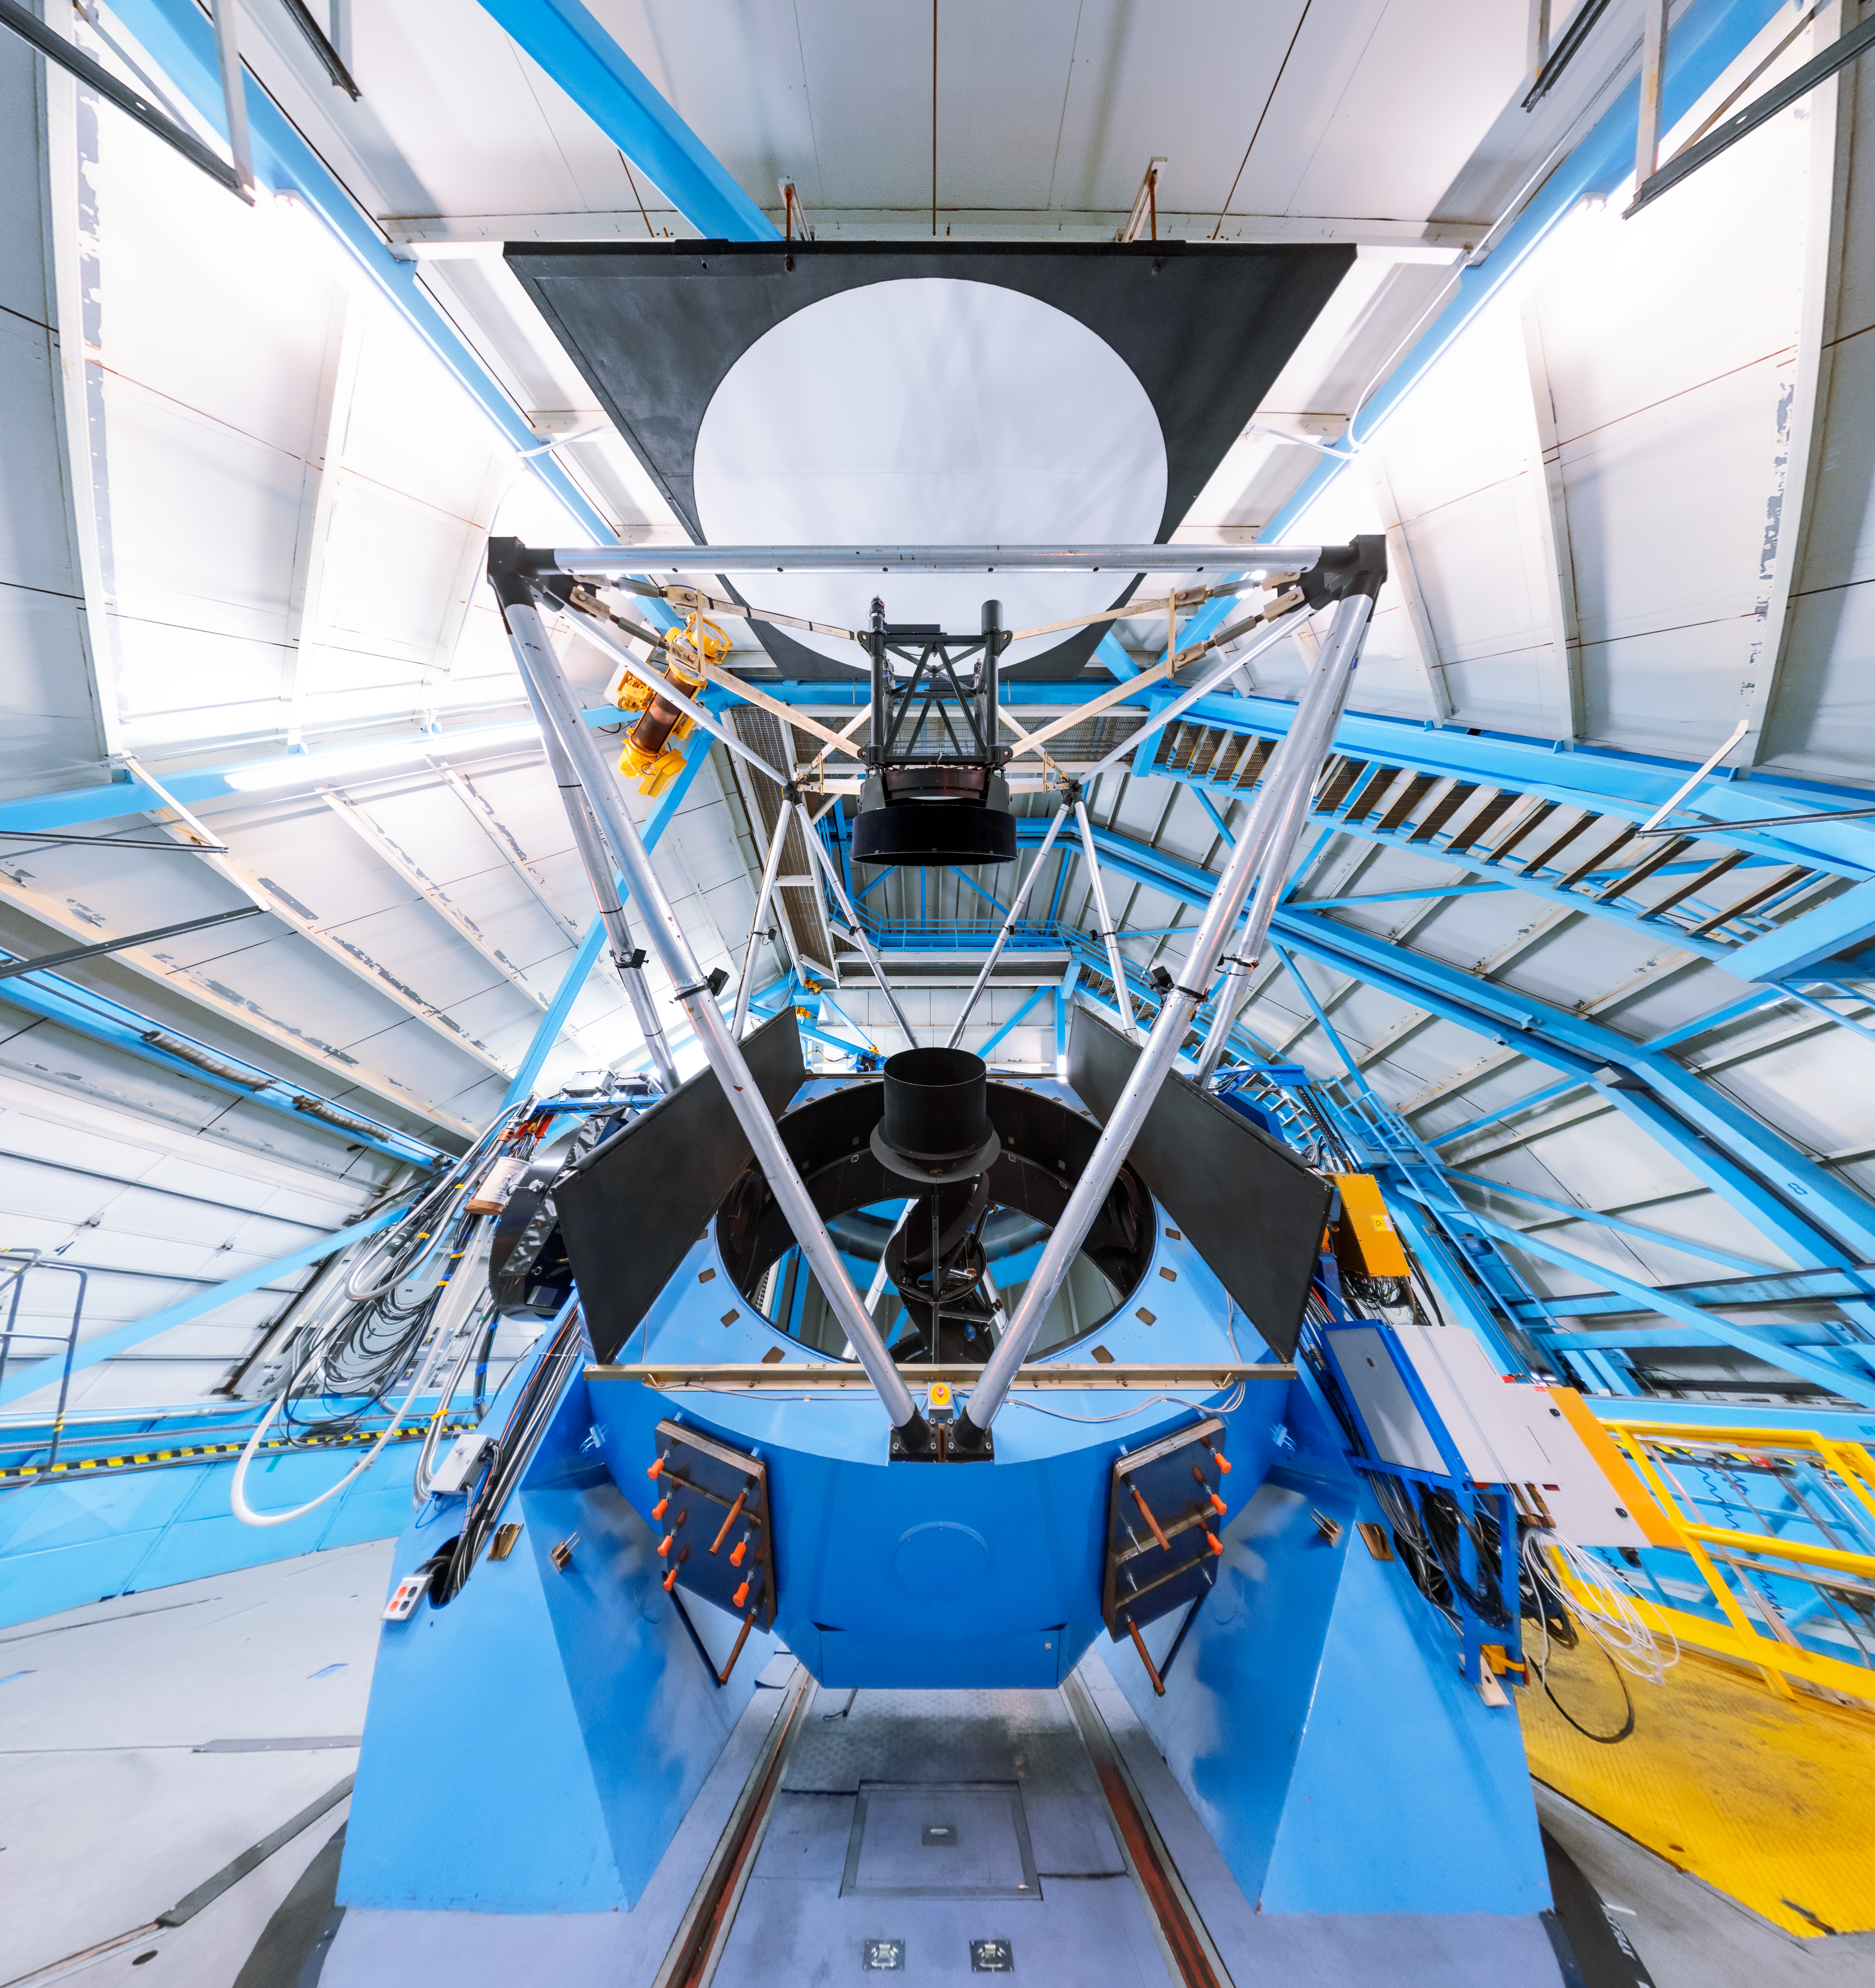

WIYN 3.5-meter Telescope Interior Panorama

A panoramic shot inside the WIYN 3.5-meter Telescope on Kitt Peak National Observatory in Arizona.

Credit: KPNO/NOIRLab/NSF/AURA/T. Slovinský